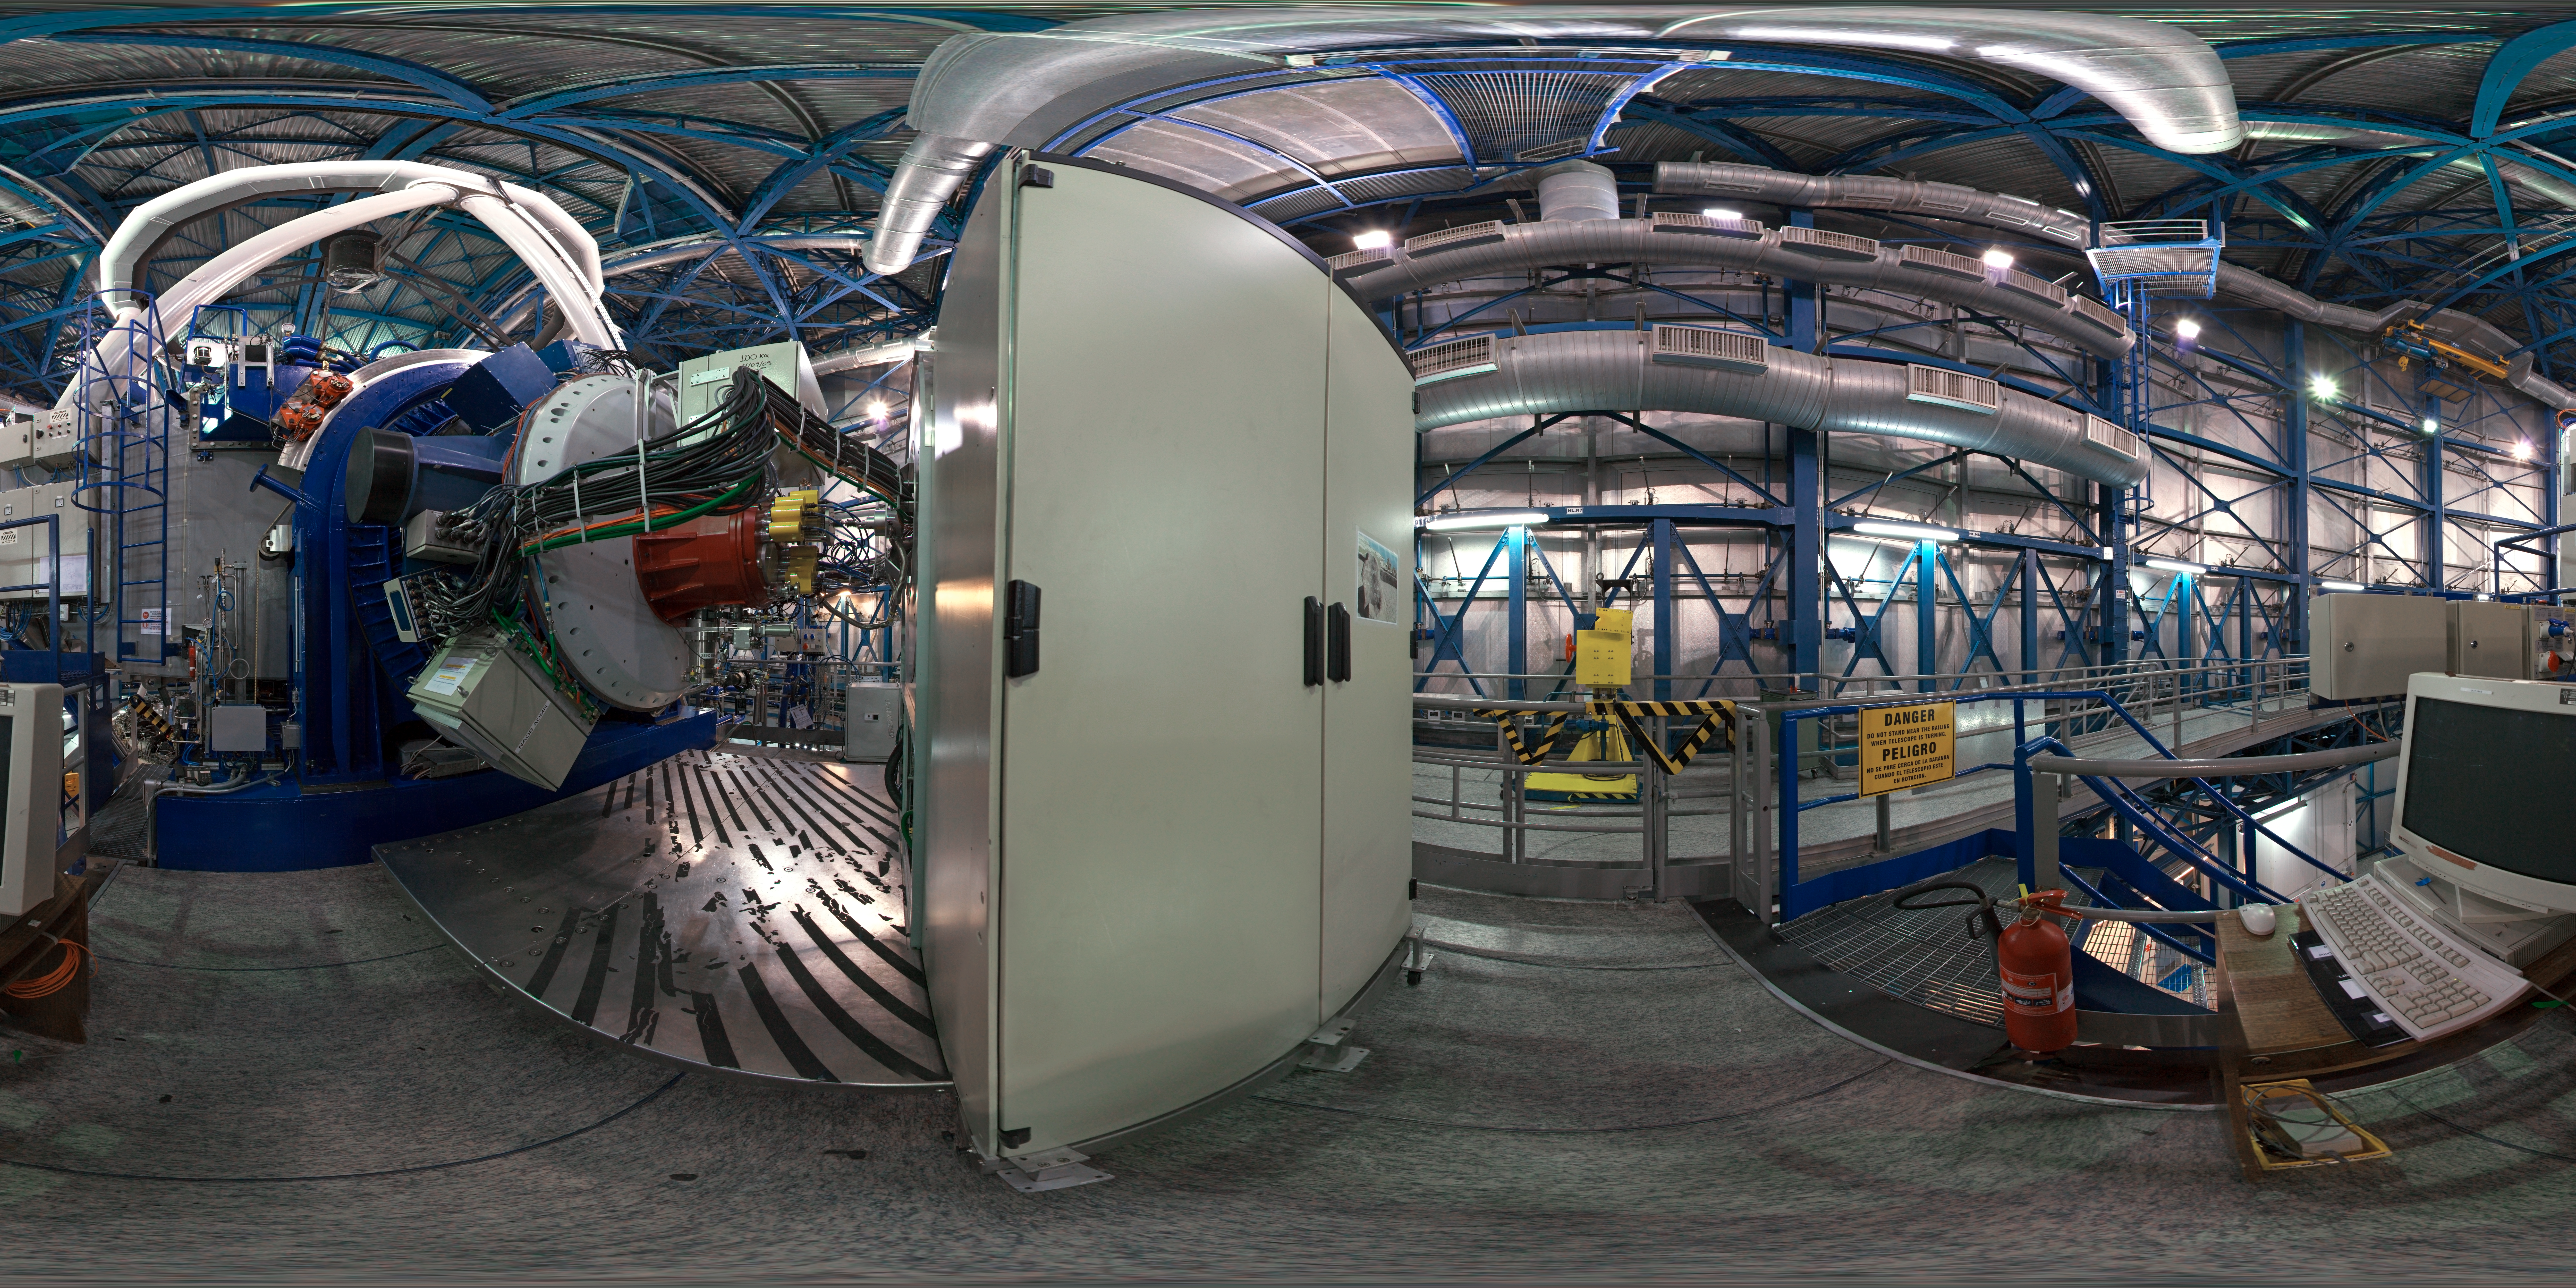

View inside a VLT Unit Telescope

360 degree panorama taken inside the dome of the Very Large Telescope Unit 4.

Credit: ESO